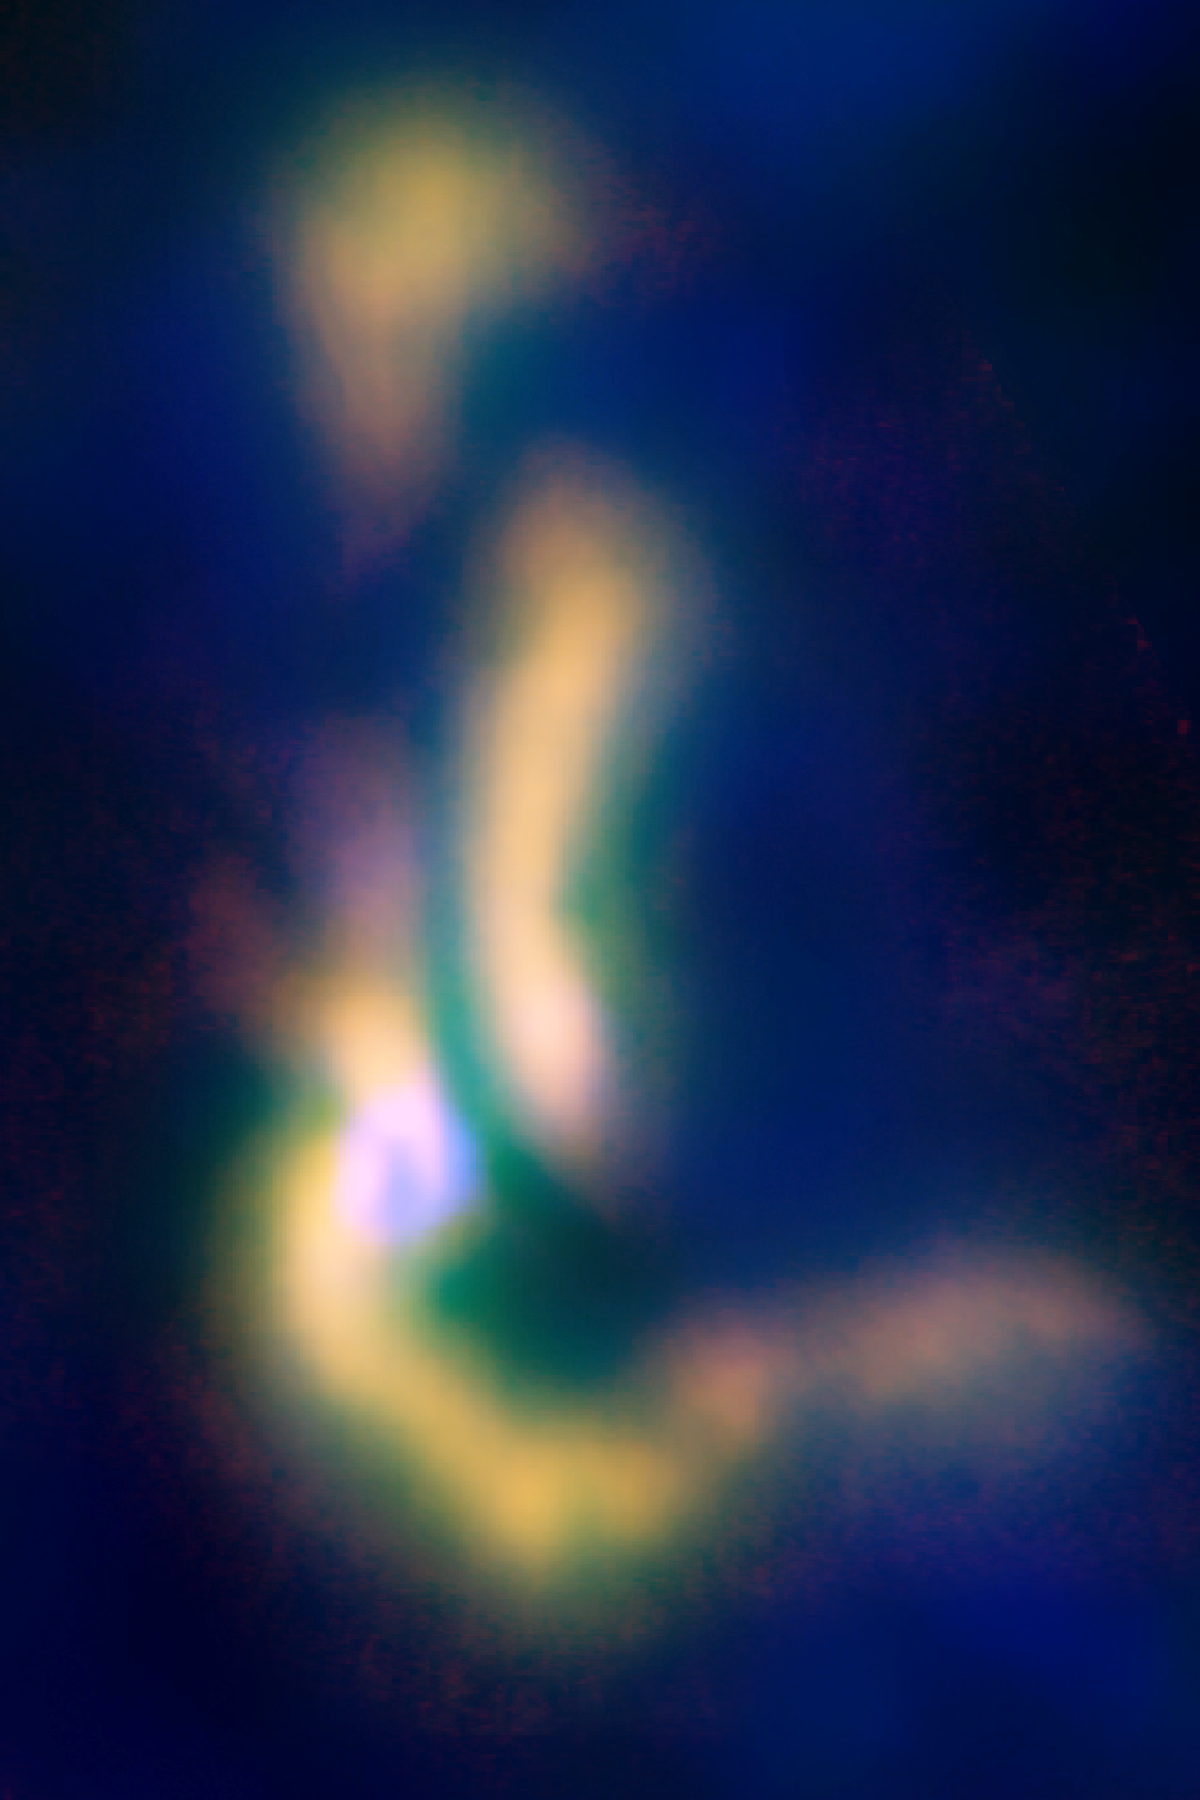

A Multiple-Star System Forms in Barnard 5

The Barnard 5 complex of gas is in the process of becoming a multiple-star system. B5 is a molecular cloud located in the constellation Perseus, approximately 800 light-years away. It contains one young protostar and three dense condensations that astronomers say will collapse into stars in the astronomically-short period of 40,000 years. Astronomers discovered that filaments of gas in the cloud are fragmenting, and the fragments are beginning to form into additional stars that will become a multiple-star system.

Credit: B. Saxton (NRAO/AUI/NSF); ESA